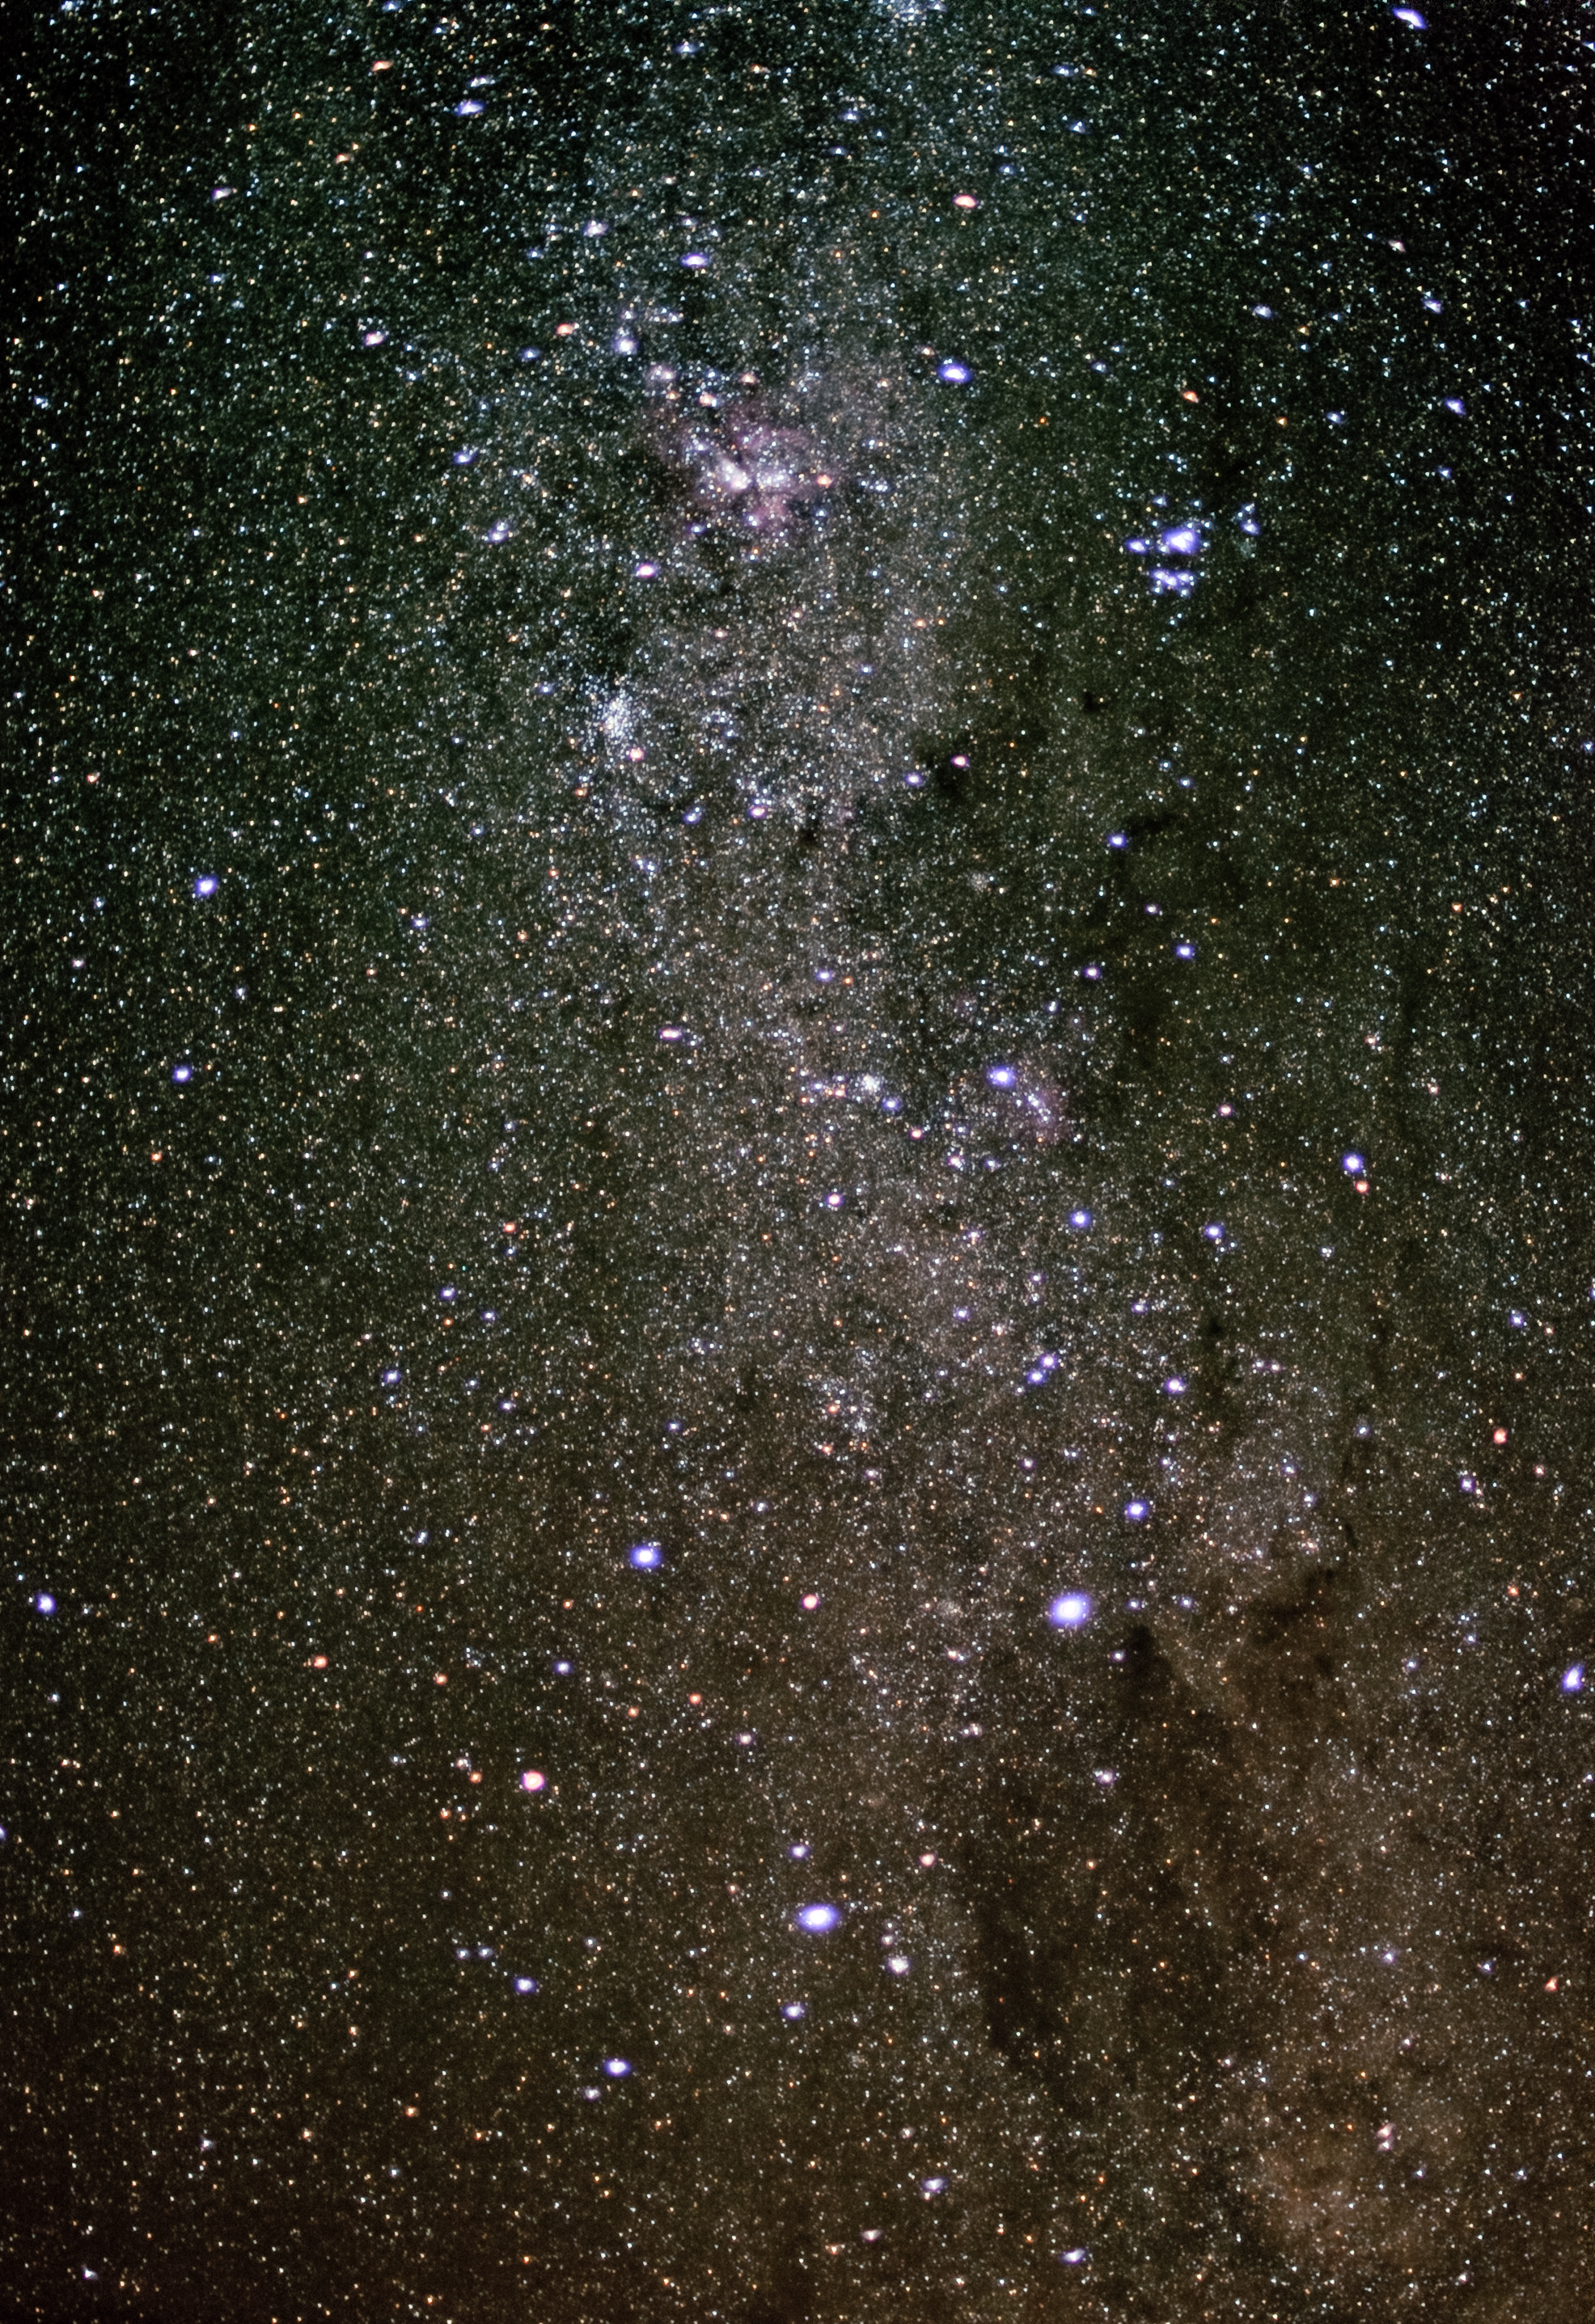

Crux

Astrophoto showing Crux, a small but distinctive constellation visible from the Southern hemisphere.

Credit: ESO